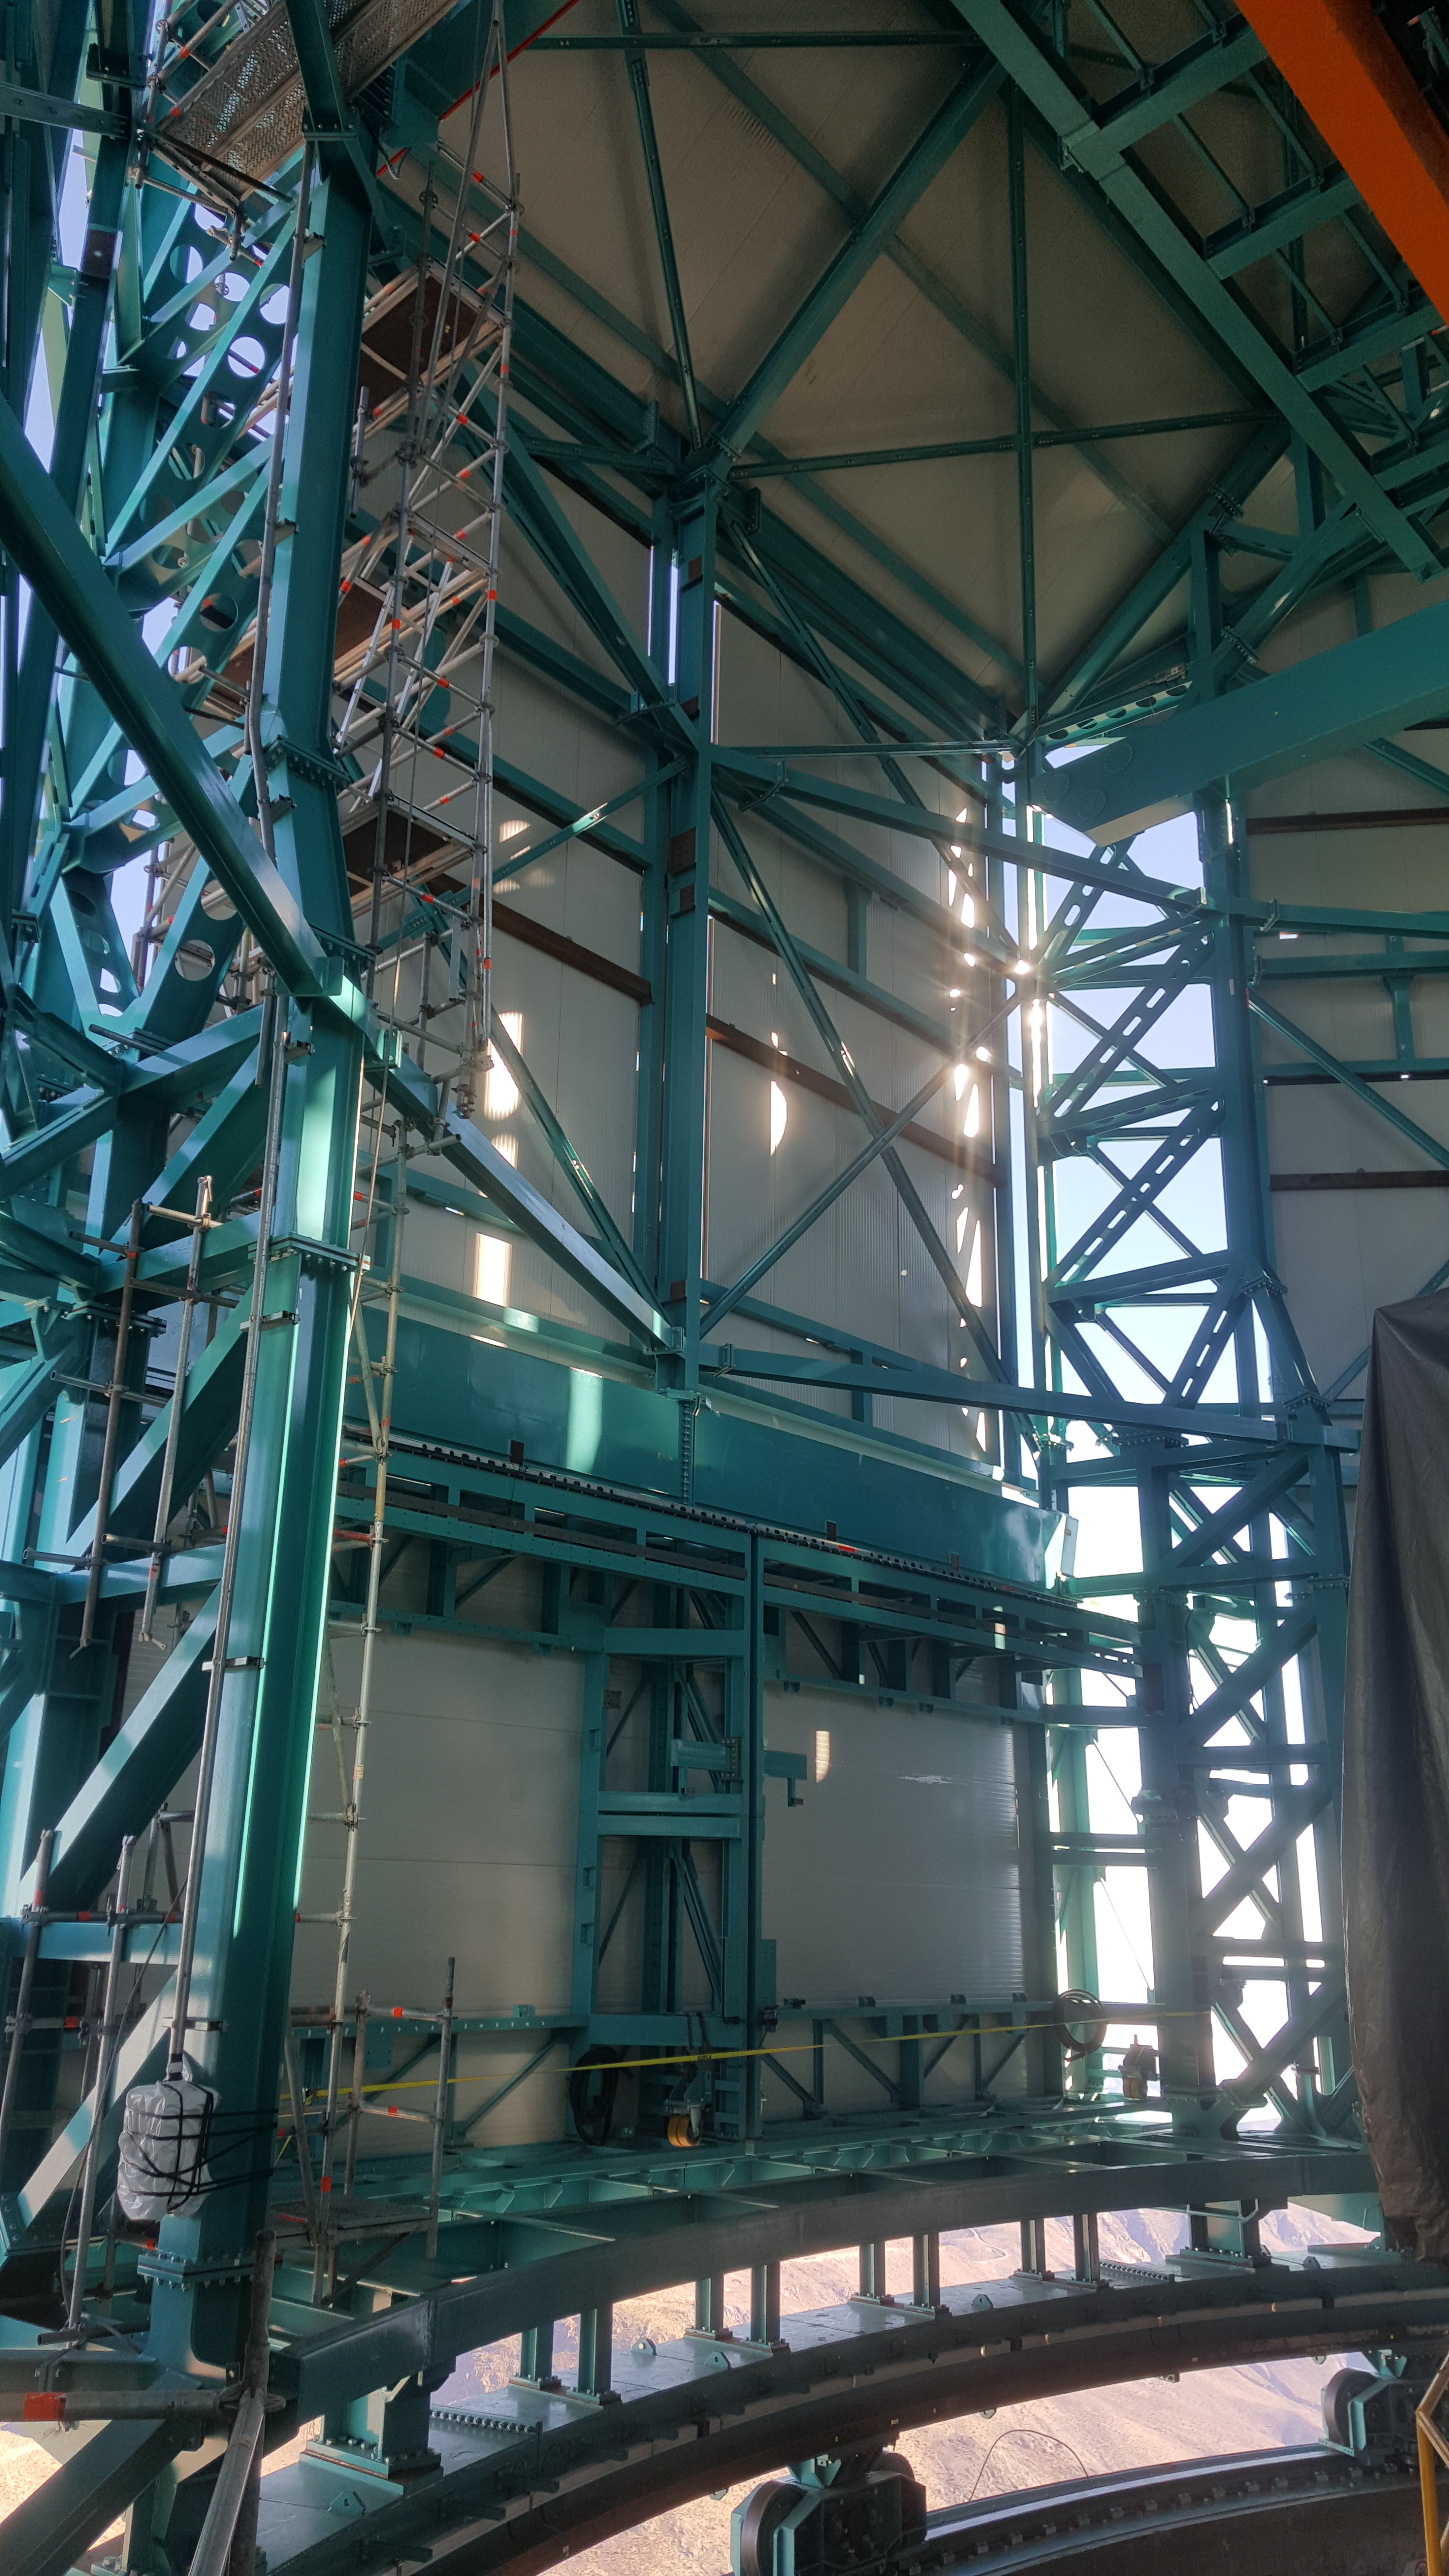

Summit Inspection May 26, 2020

A regular inspection of the Cerro Pachón construction site took place on May 26th. This visit included more work on the Dome and a detailed inspection of Telescope Mount Assembly (TMA) stored materials, as requested by TMA vendor Asturfeito.

Credit: Rubin Observatory/NSF/AURA